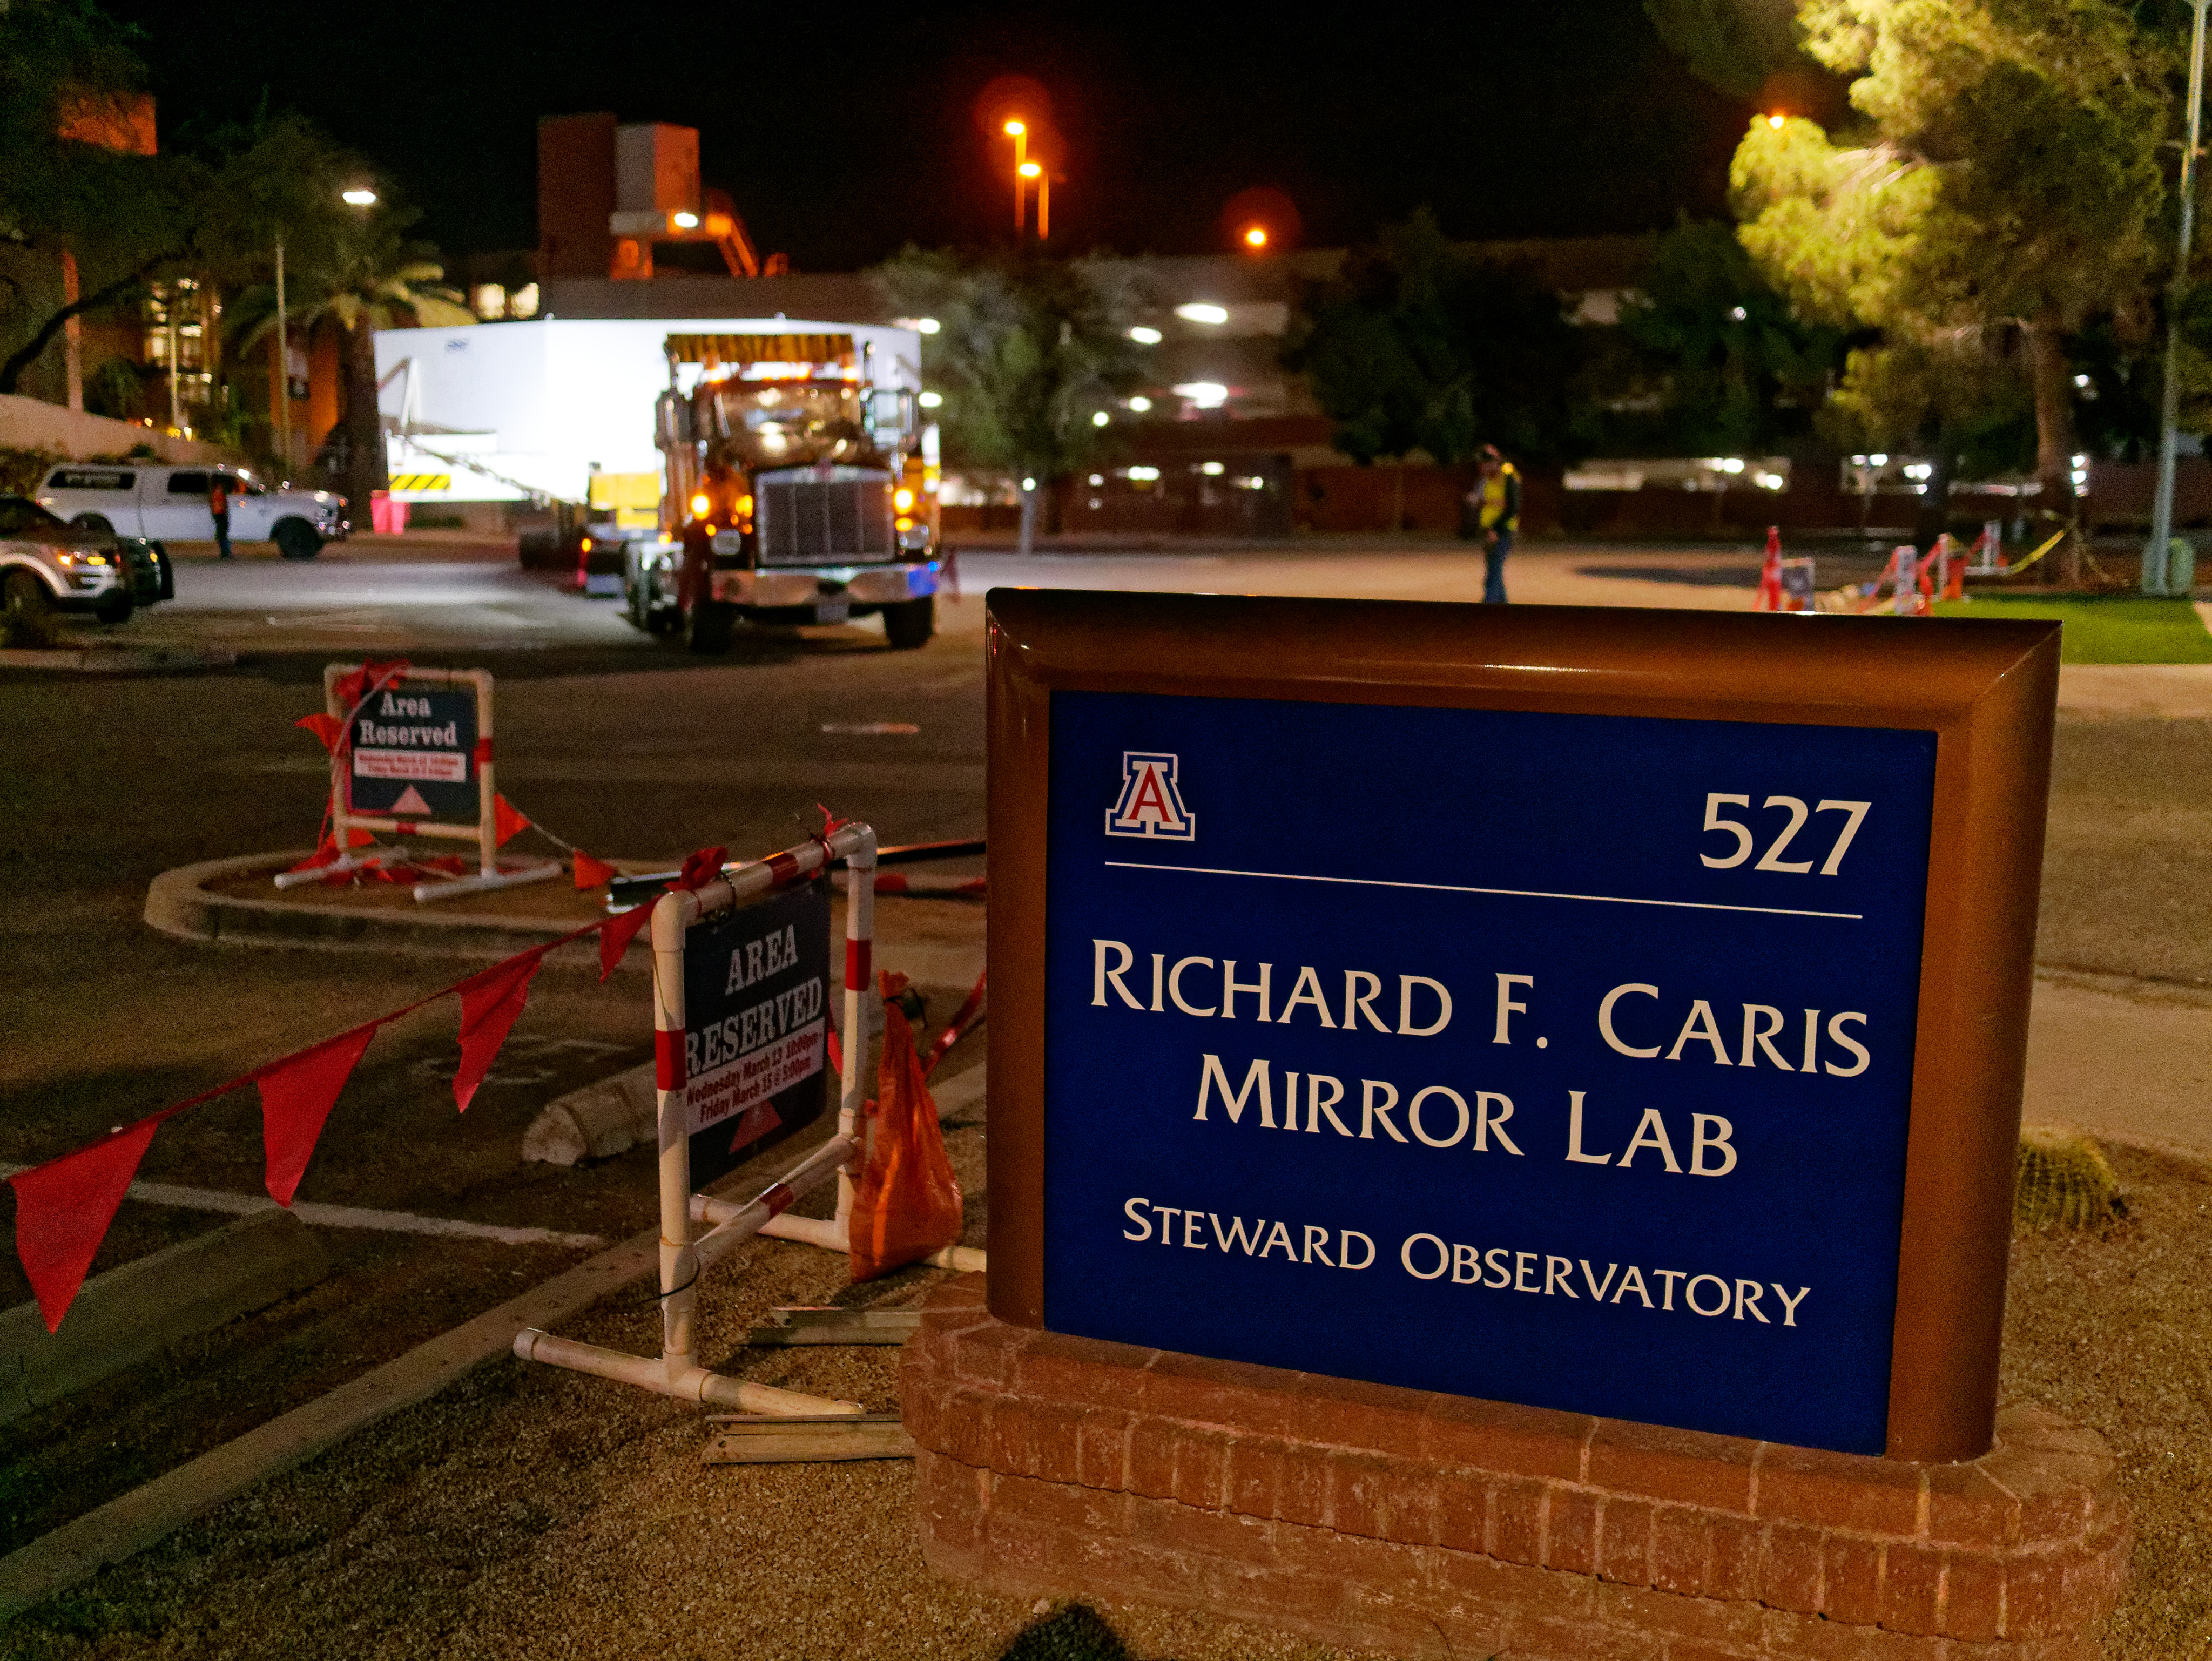

M1M3 Leaves Tucson

The LSST Primary/Tertiary Mirror (M1M3) left Tucson early this morning on a transport vehicle bound for Houston. With such a wide and fragile cargo load it will take about 10 days to make the trip! Read more at ow.ly/jp0V30o2SXM

Credit: Rubin Observatory/NSF/AURA